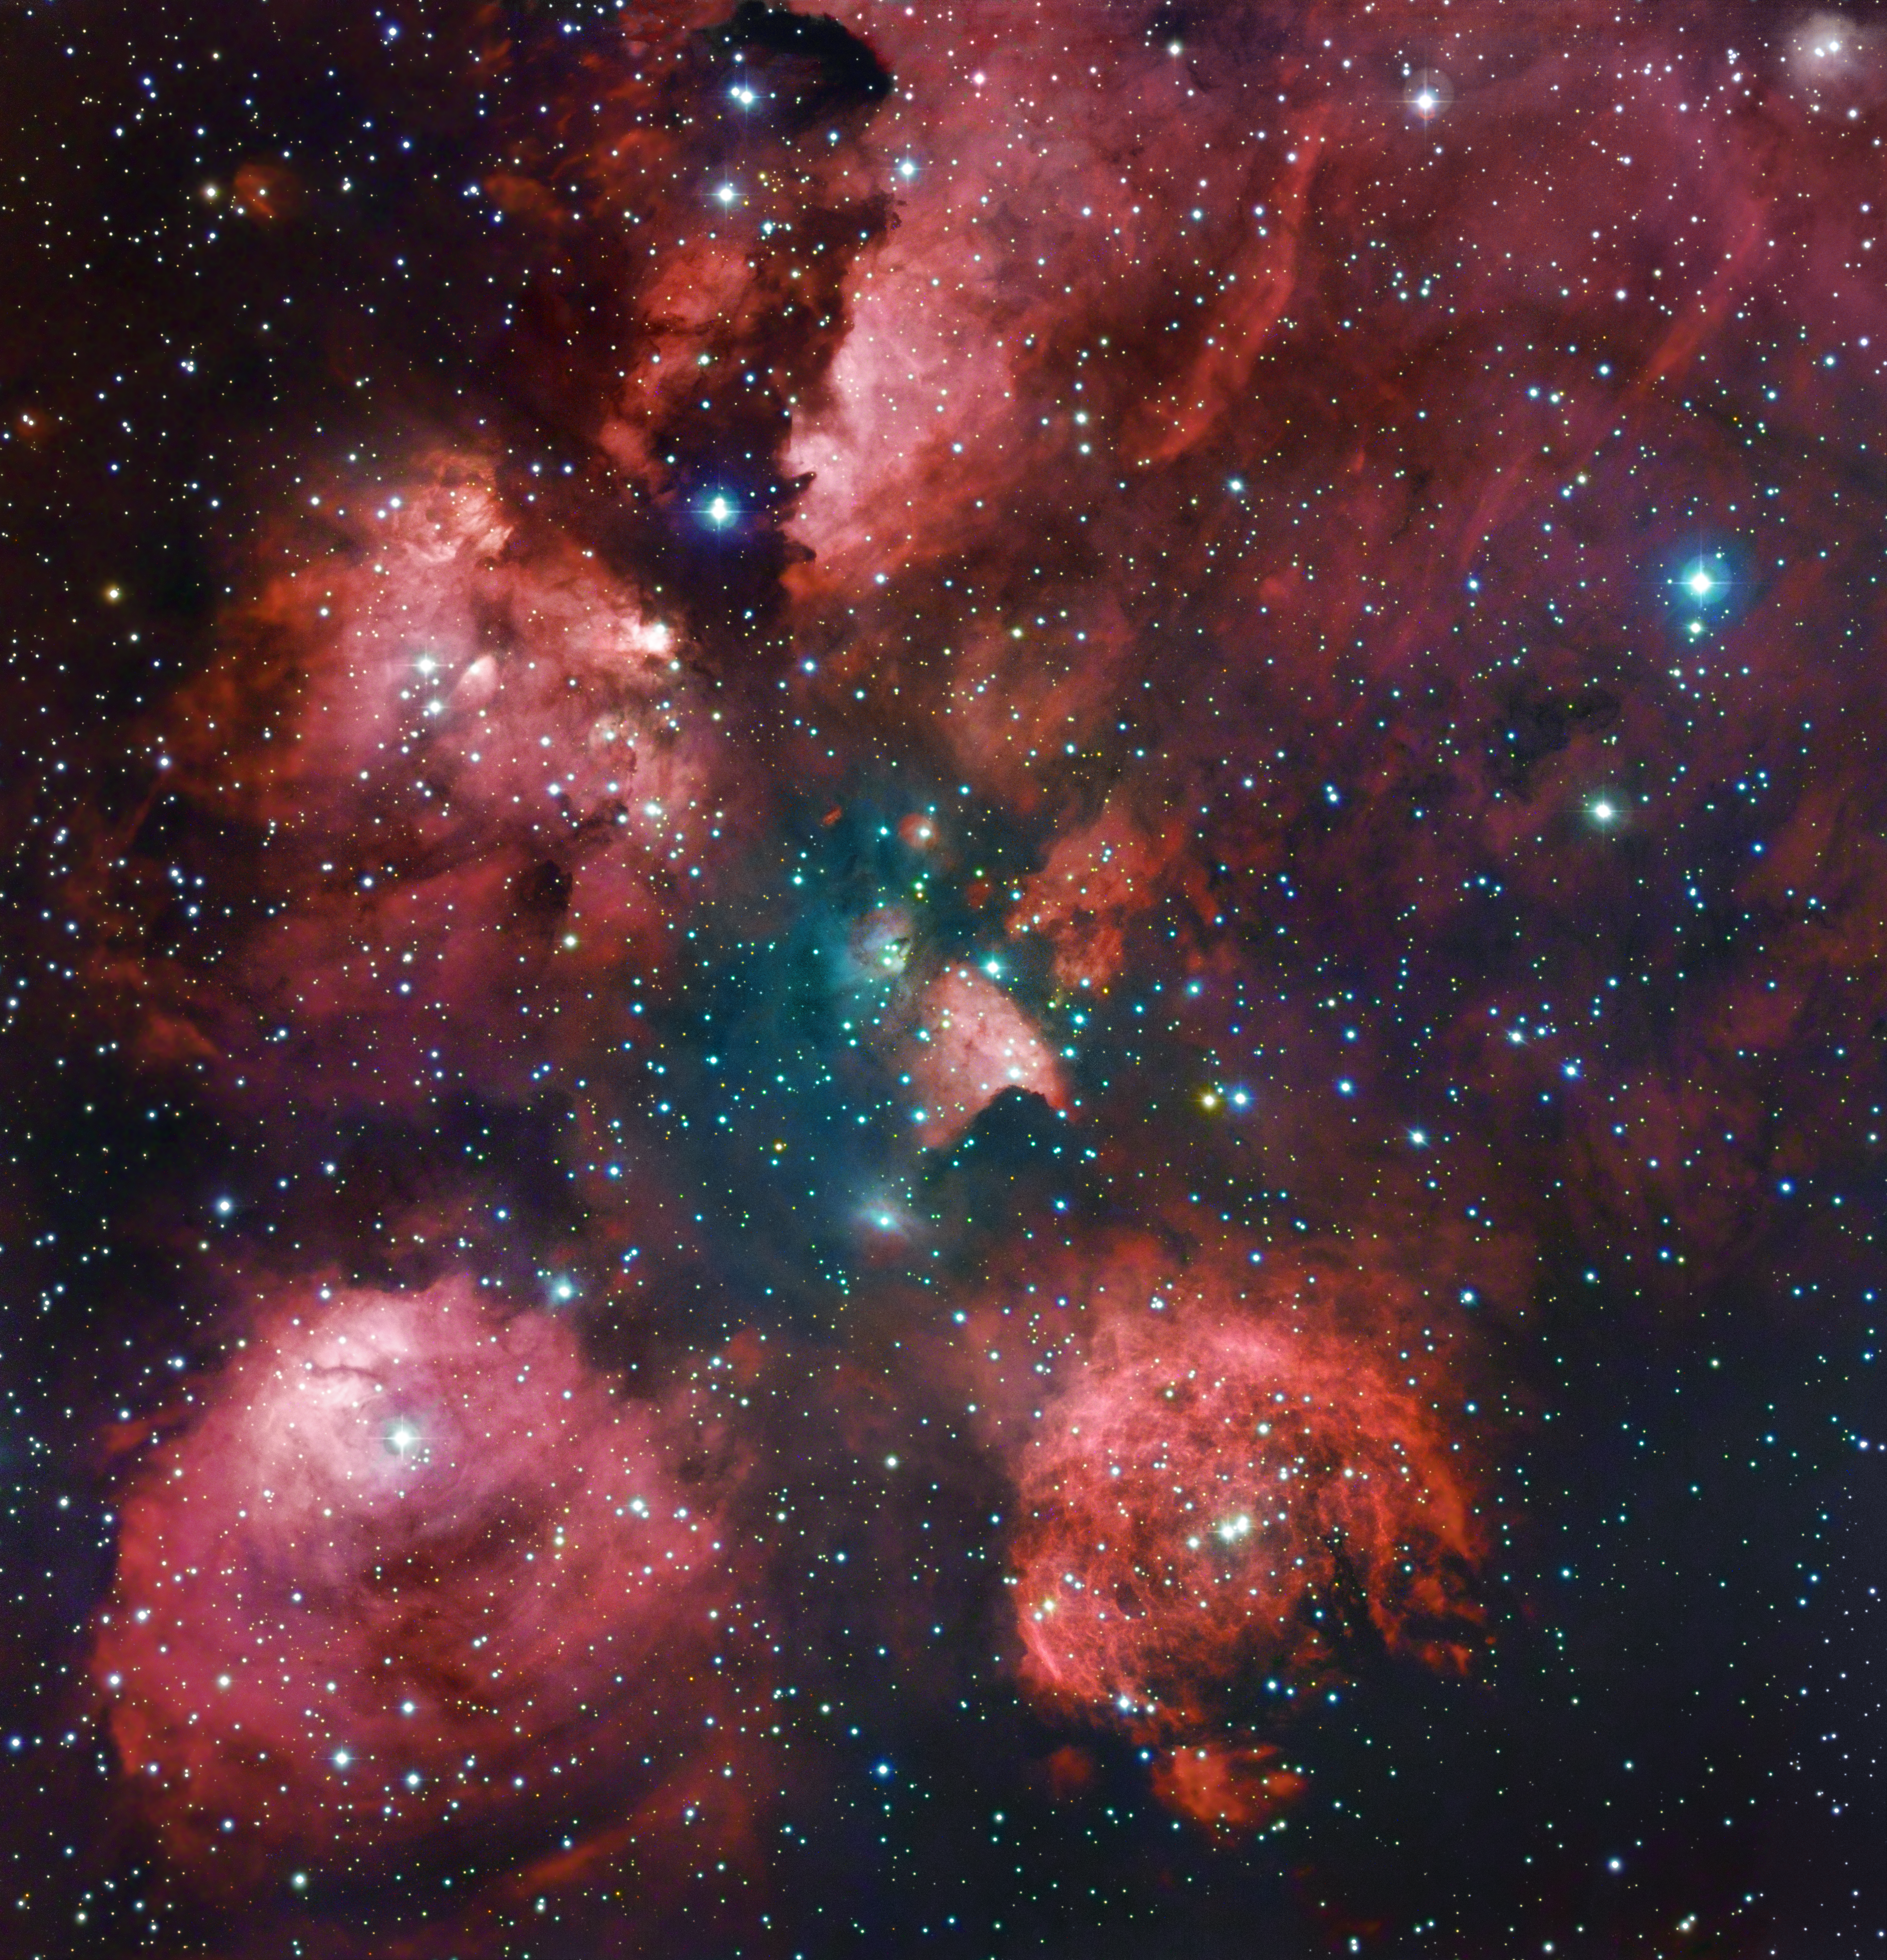

The Cat's Paw remastered

The Cat’s Paw Nebula is revisited in a combination of exposures from the MPG/ESO 2.2-metre telescope and expert amateur astronomers Robert Gendler and Ryan M. Hannahoe. The distinctive shape of the nebula is revealed in reddish puffy clouds of glowing gas against a dark sky dotted with stars.

The image was made by combining existing observations from the 2.2-metre MPG/ESO telescope of the La Silla Observatory in Chile (see ESO Photo Release eso1003) with 60 hours of exposures on a 0.4-metre telescope taken by Gendler and Hannahoe.

The resolution of the existing 2.2-metre MPG/ESO telescope observations was combined (by using their “luminance” or brightness) with the colour information from Gendler and Hannahoe’s observations to produce a beautiful combination of data from amateur and professional telescopes. For example, the additional colour information brings out the faint blue nebulosity in the central region, which is not seen in the original ESO image, while the ESO data contribute their finer detail. The result is an image that is much more than the sum of its parts.

The well-named Cat’s Paw Nebula (also known as NGC 6334) lies in the constellation of Scorpius (The Scorpion). Although it appears close to the centre of the Milky Way on the sky, it is relatively near to Earth, at a distance of about 5500 light-years. It is about 50 light-years across and is one of the most active star formation regions in our galaxy, containing massive, young brilliant blue stars, which have formed in the last few million years. It is host to possibly tens of thousands of stars in total, some of them visible and others still hidden in the clouds of gas and dust.

Credit: ESO/R. Gendler & R.M. Hannahoe